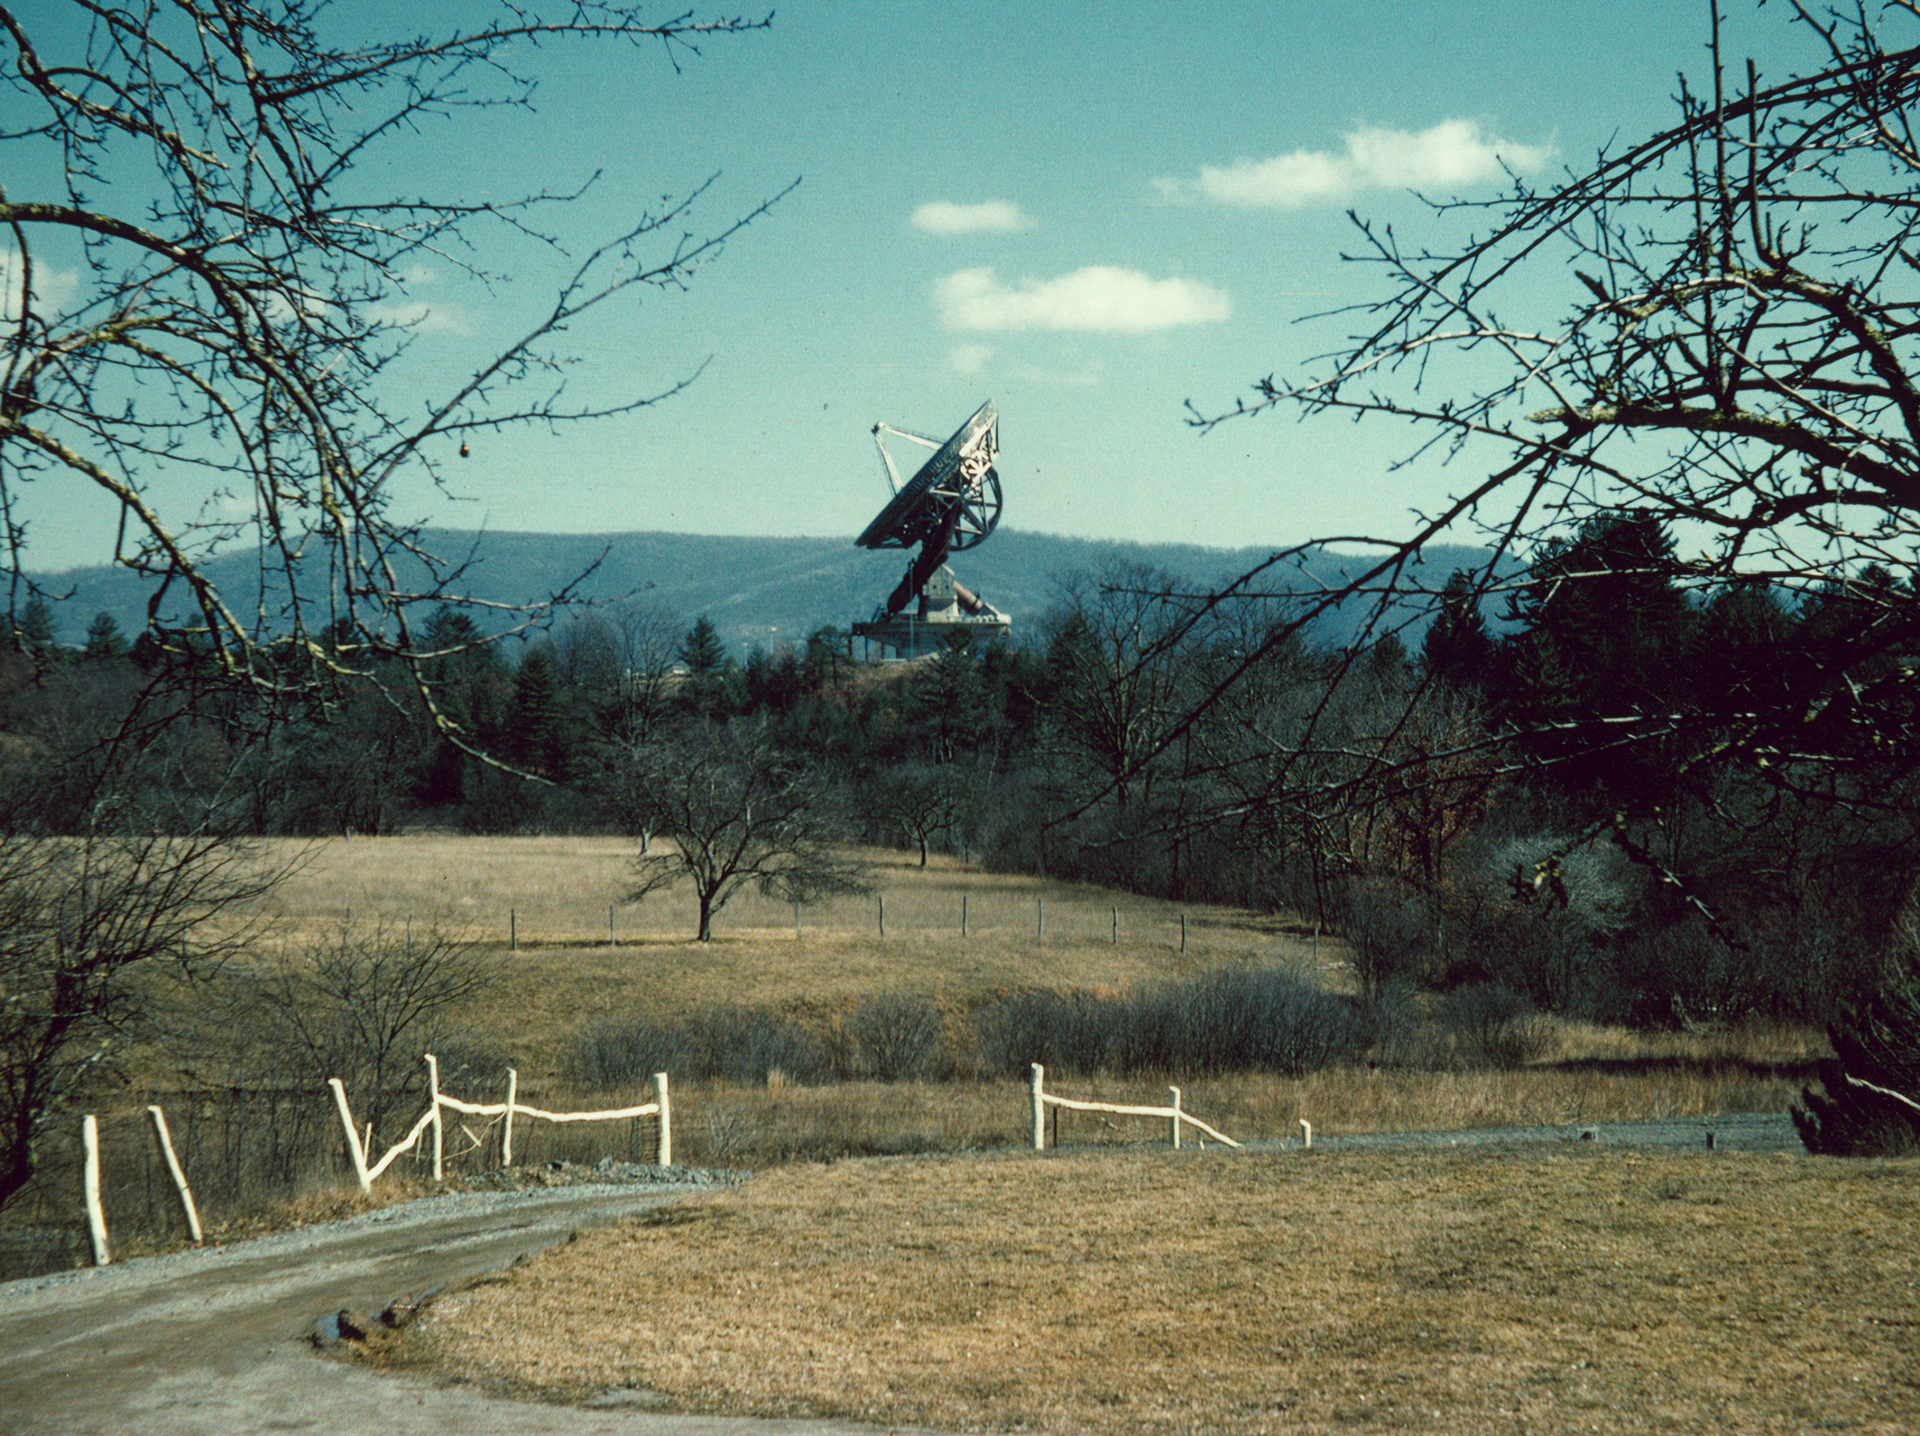

Outstanding in its Field

This 140-foot aluminum-clad parabolic dish antenna was completed in spring of 1965 after many years of design and development. Even from miles away, this 200-foot tall giant was an impressive sight in Green Bank, West Virginia. In this rare photo, the 43-meter dish is aimed directly at the Pole Star. Look directly below the dish to the right to see that the polar shaft is aiming there as well. This telescope is the largest polar-aligned telescope in the world.

Credit: J. Baars, NRAO/AUI/NSF